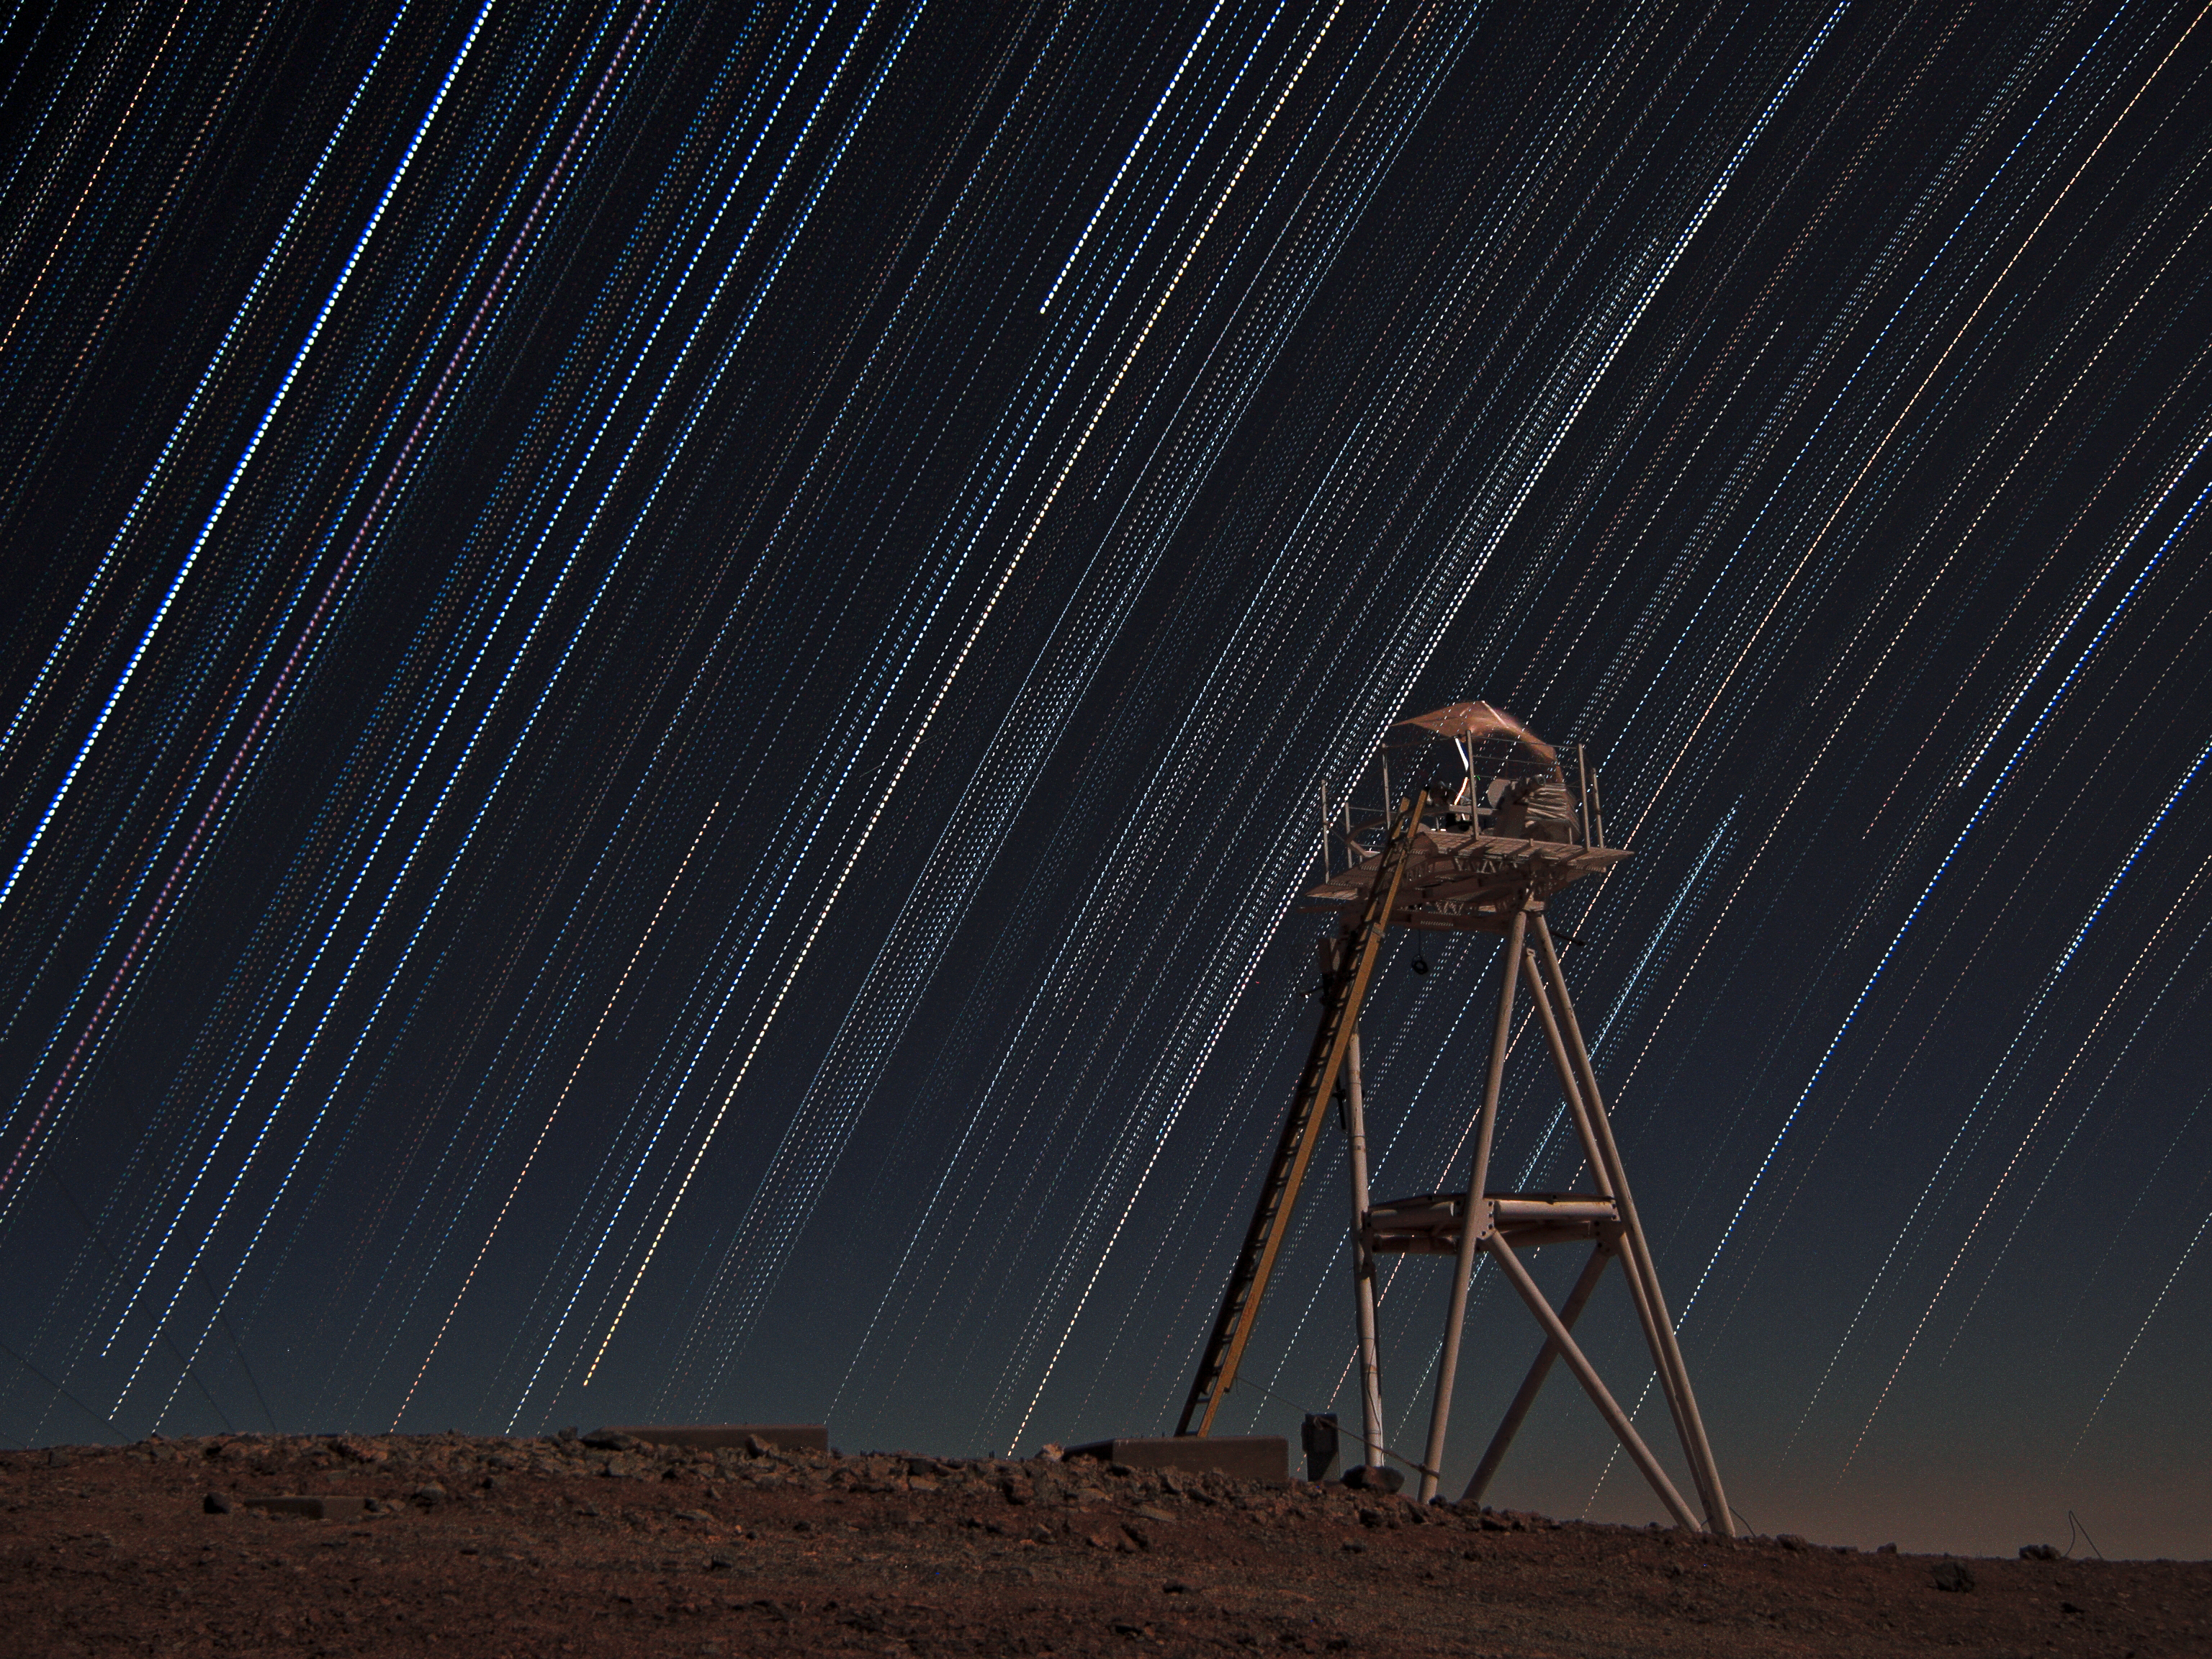

Stars trails over Armazones

Multiple-exposure picture taken looking west from the top of the 3046-metre-high Cerro Armazones, the selected site for the European Extremely Large Telescope (ELT). Because of the rotation of the Earth, the night sky is seen as it rotates around the southern celestial pole. As a result of this movement, the stars describe dotted trails when a series of exposures is combined. The closer we look to the celestial equator — here seen near the left edge of the picture — the straighter the trails appear. On the right of the image is the Differential Image Motion Monitor (DIMM), used to measure the atmospheric seeing.

Credit: F. Char/ESO